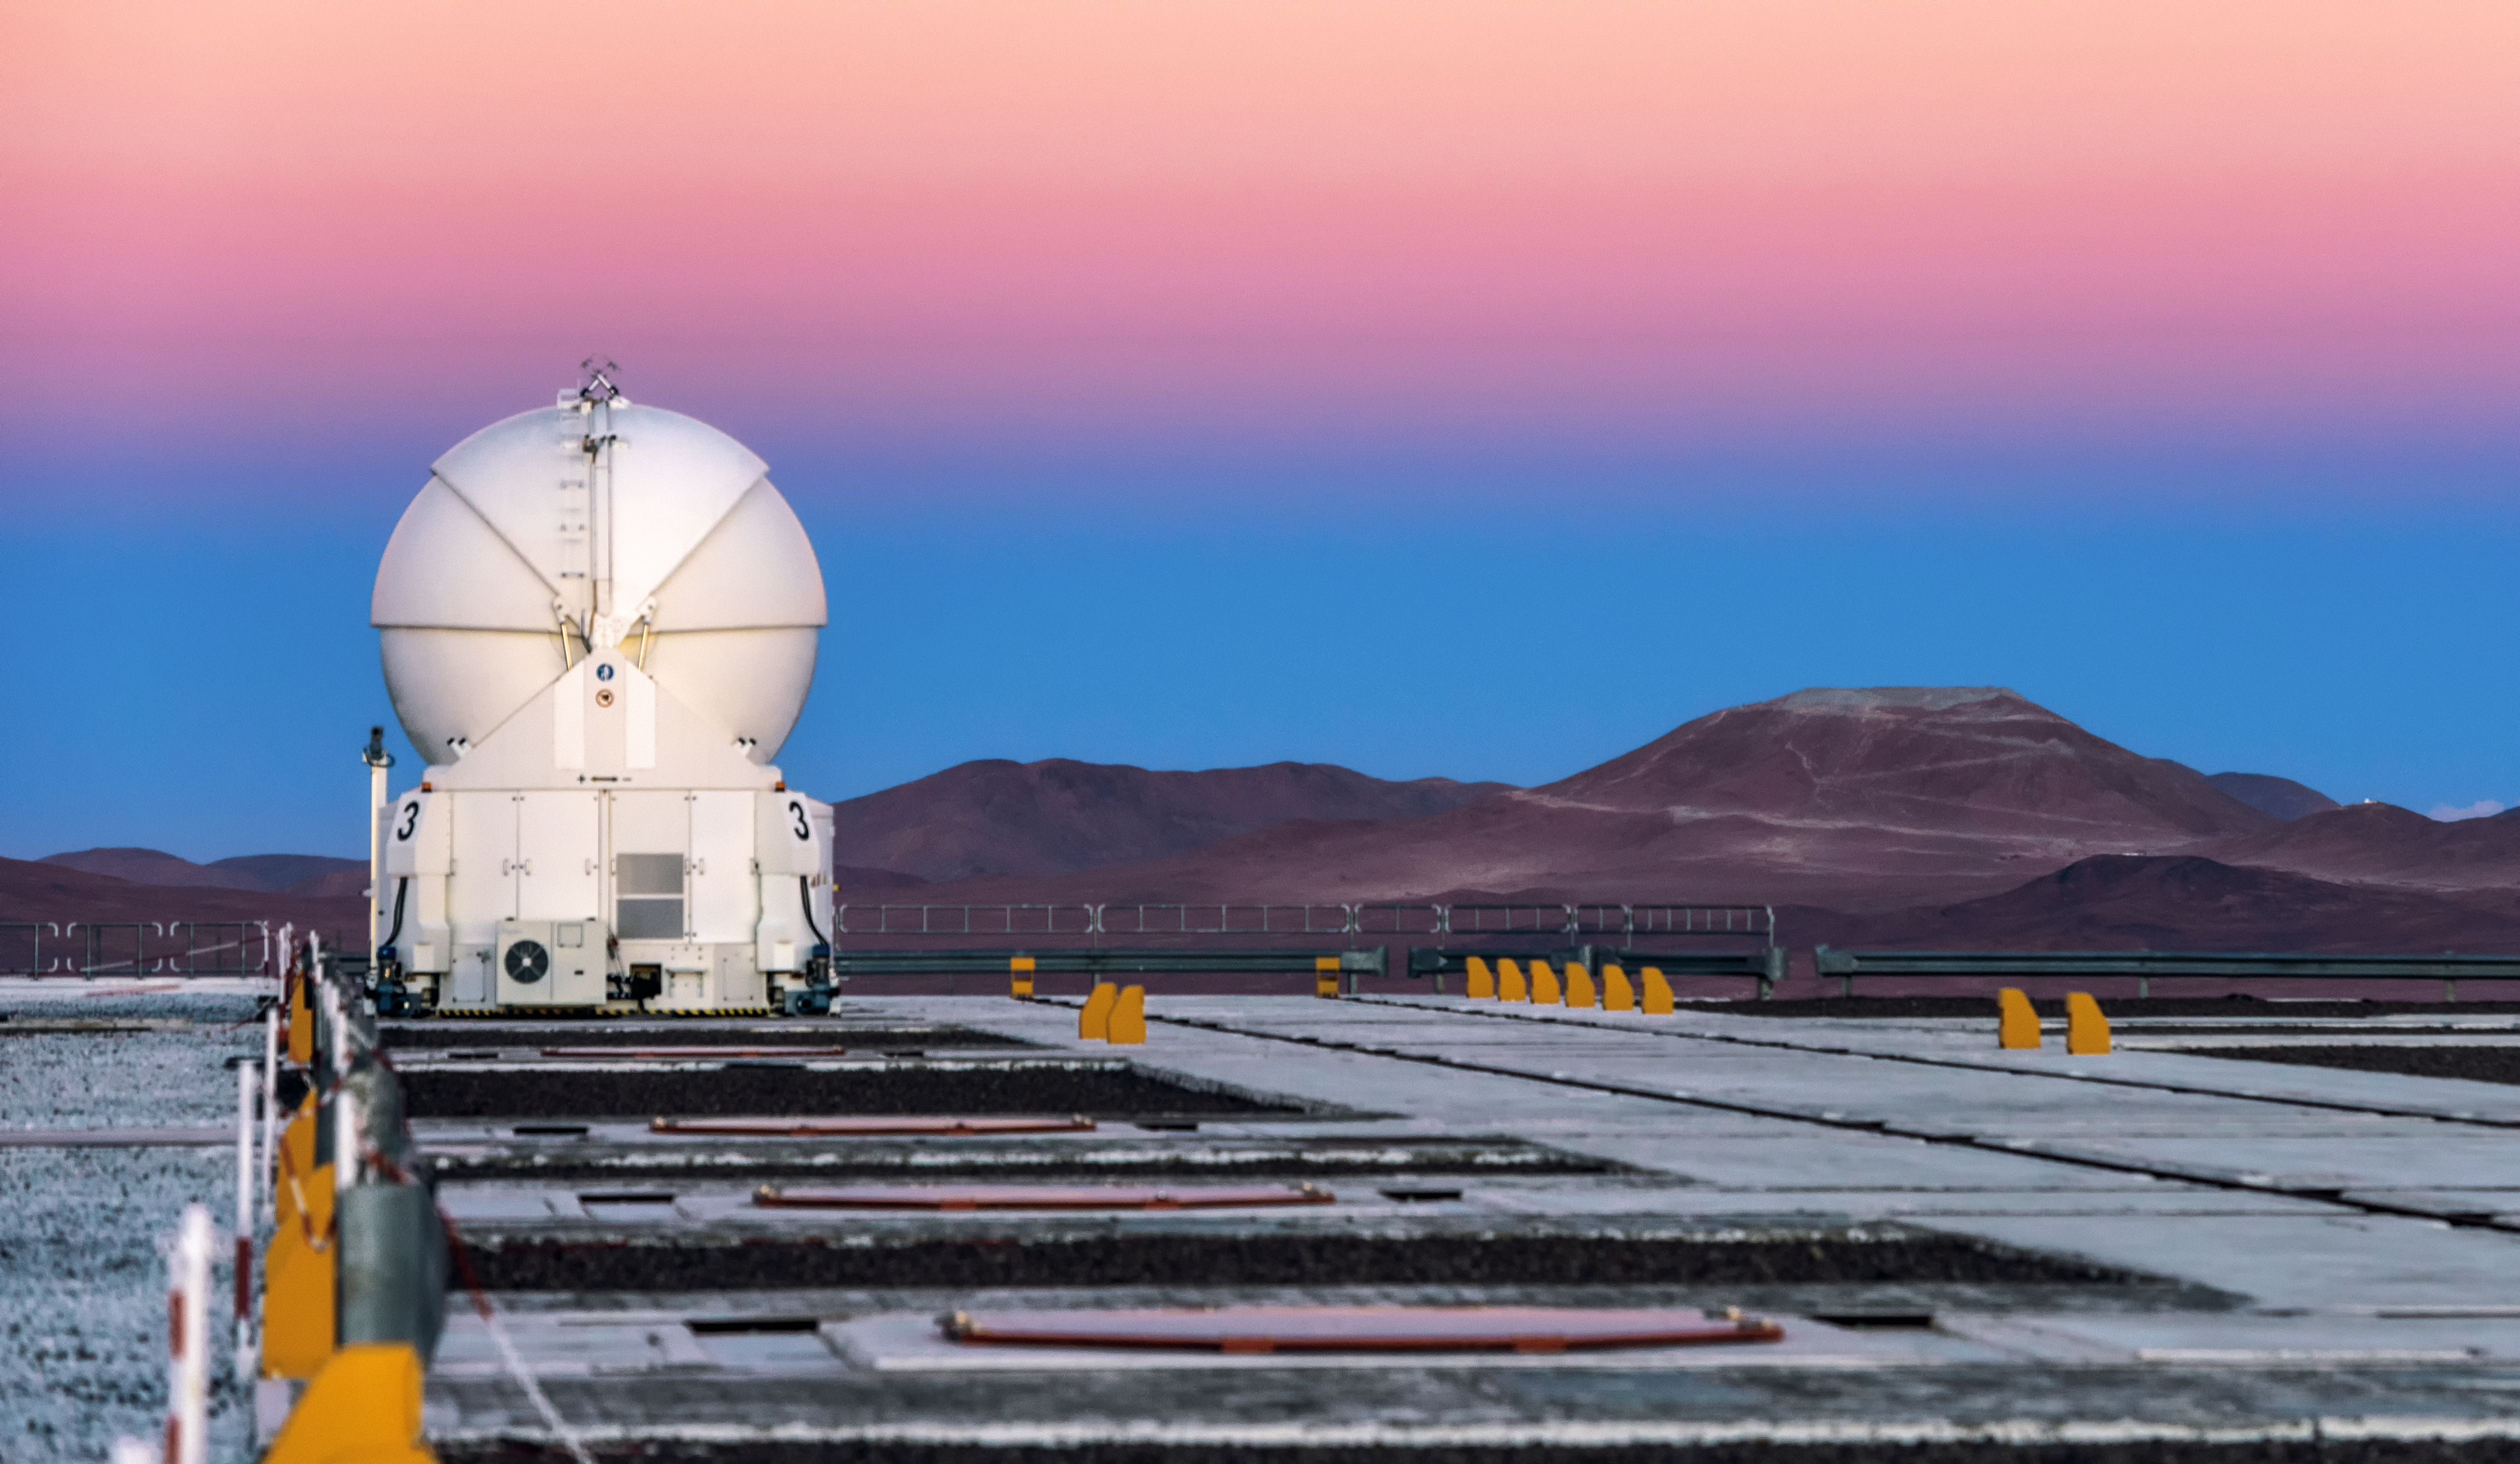

AT and Armazones

The sky forms a mellow gradient behind one of the VLT's Auxiliary Telescopes, and further in the background, Cerro Armazones.

Credit: ESO/G. Brammer